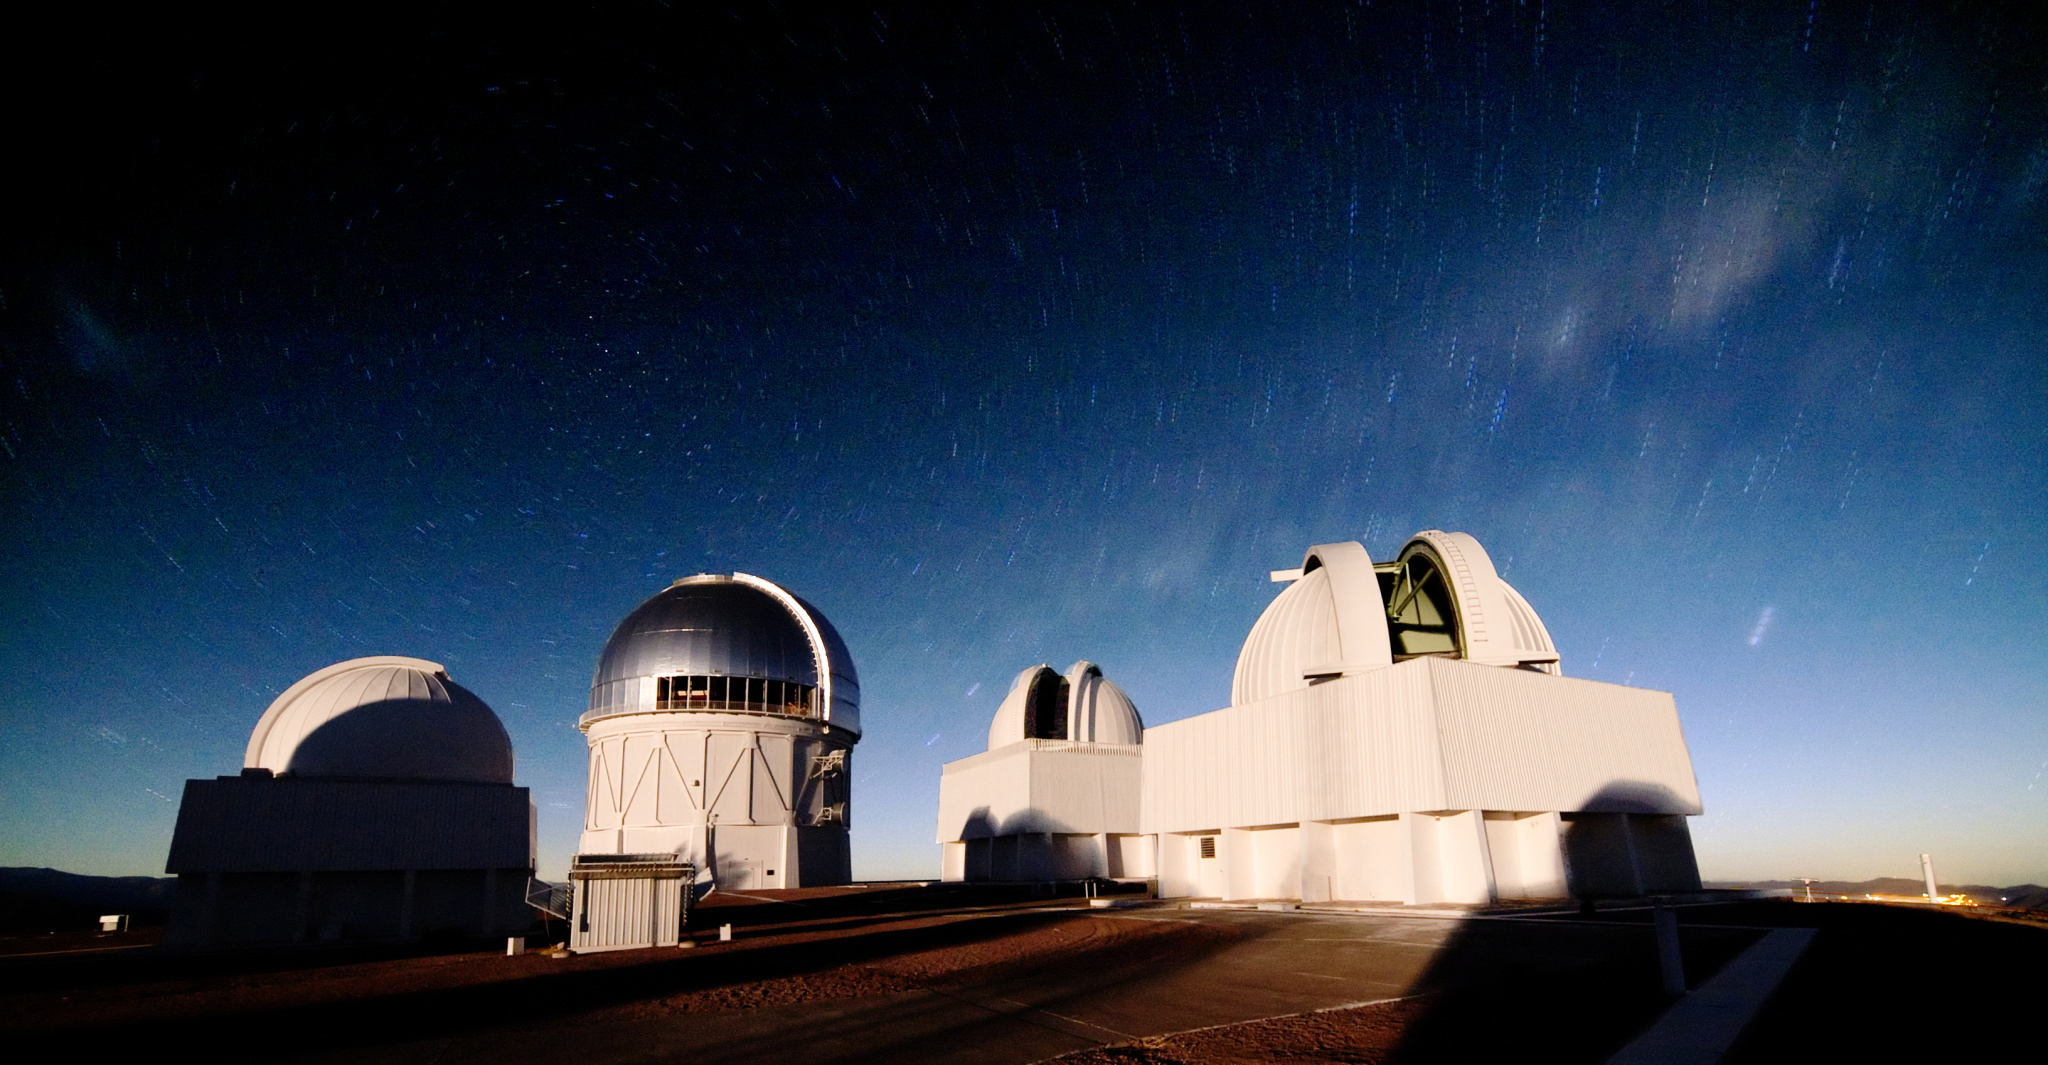

Star Trails over CTIO

A long exposure reveals star trails over Cerro Tololo Inter-American Observatory in Chile.

Credit: T. Abbott and NOIRLab/NSF/AURA/